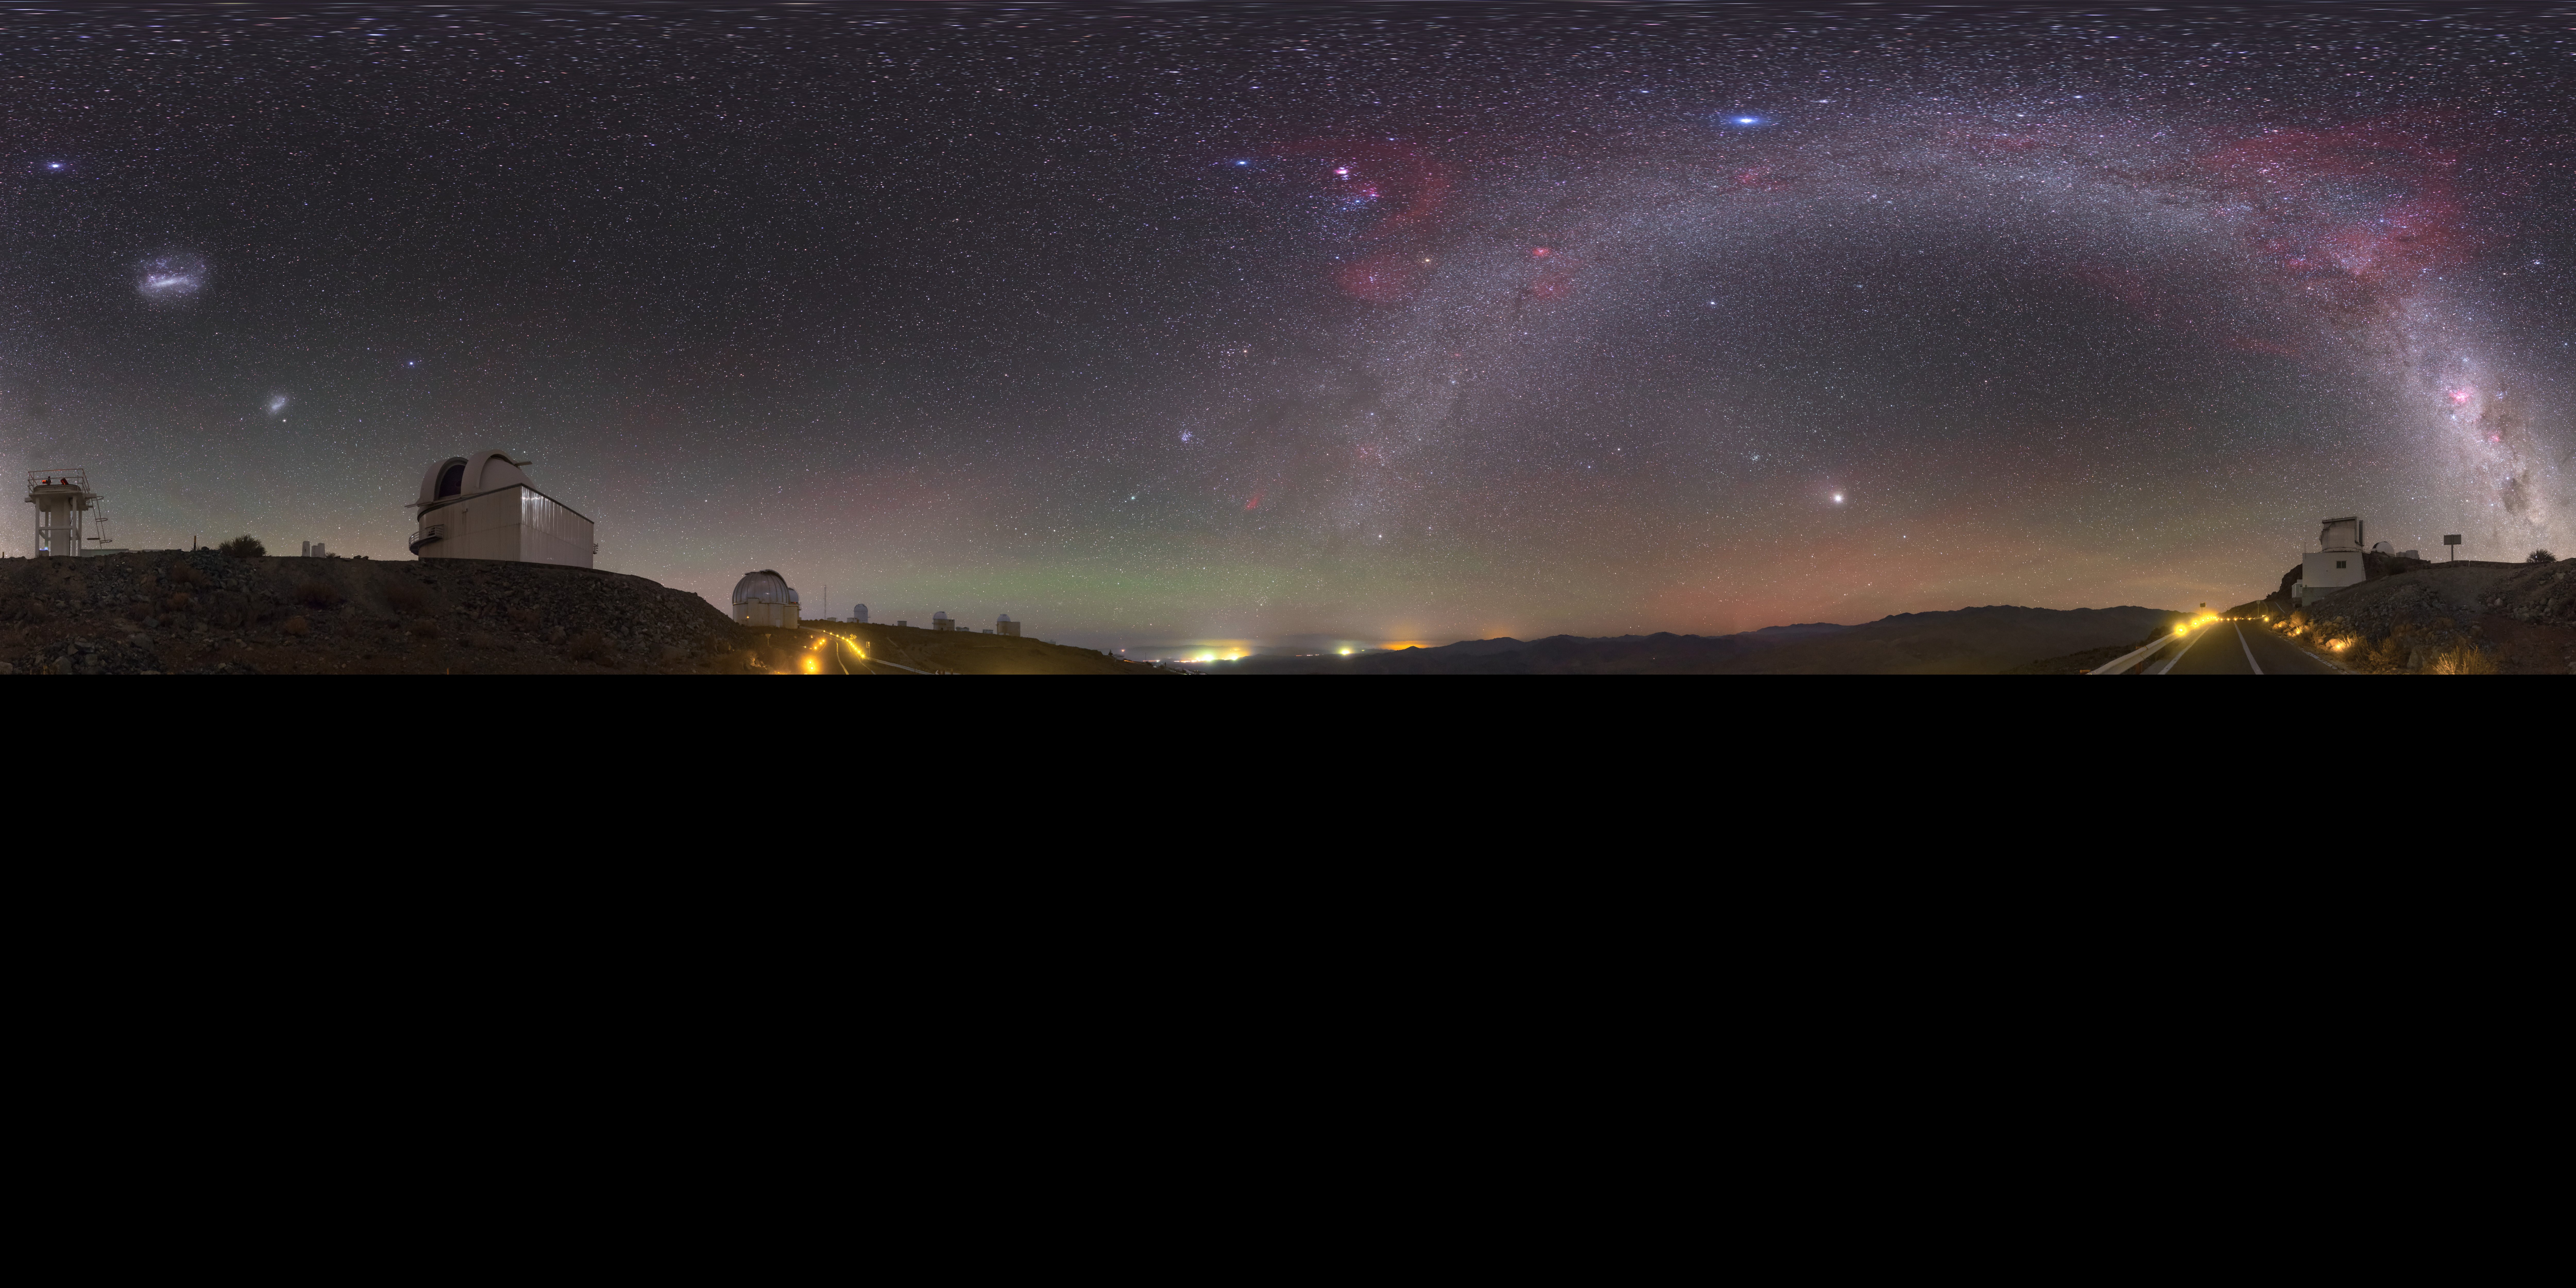

The lonely road to la Silla

The La Silla site is the home to ground breaking technology and research. To achieve such optimal observing conditions, the site is very isolated at the outskirts of the Chilean Atacama Desert. This distinctive fish-eye image shows the road to the la Silla site, with the stunning detail of a sky without the interference of light pollution splashed across the centre.

This image was captured by ESO photo ambassador Petr Horálek.

Credit: Petr Horálek/ESO